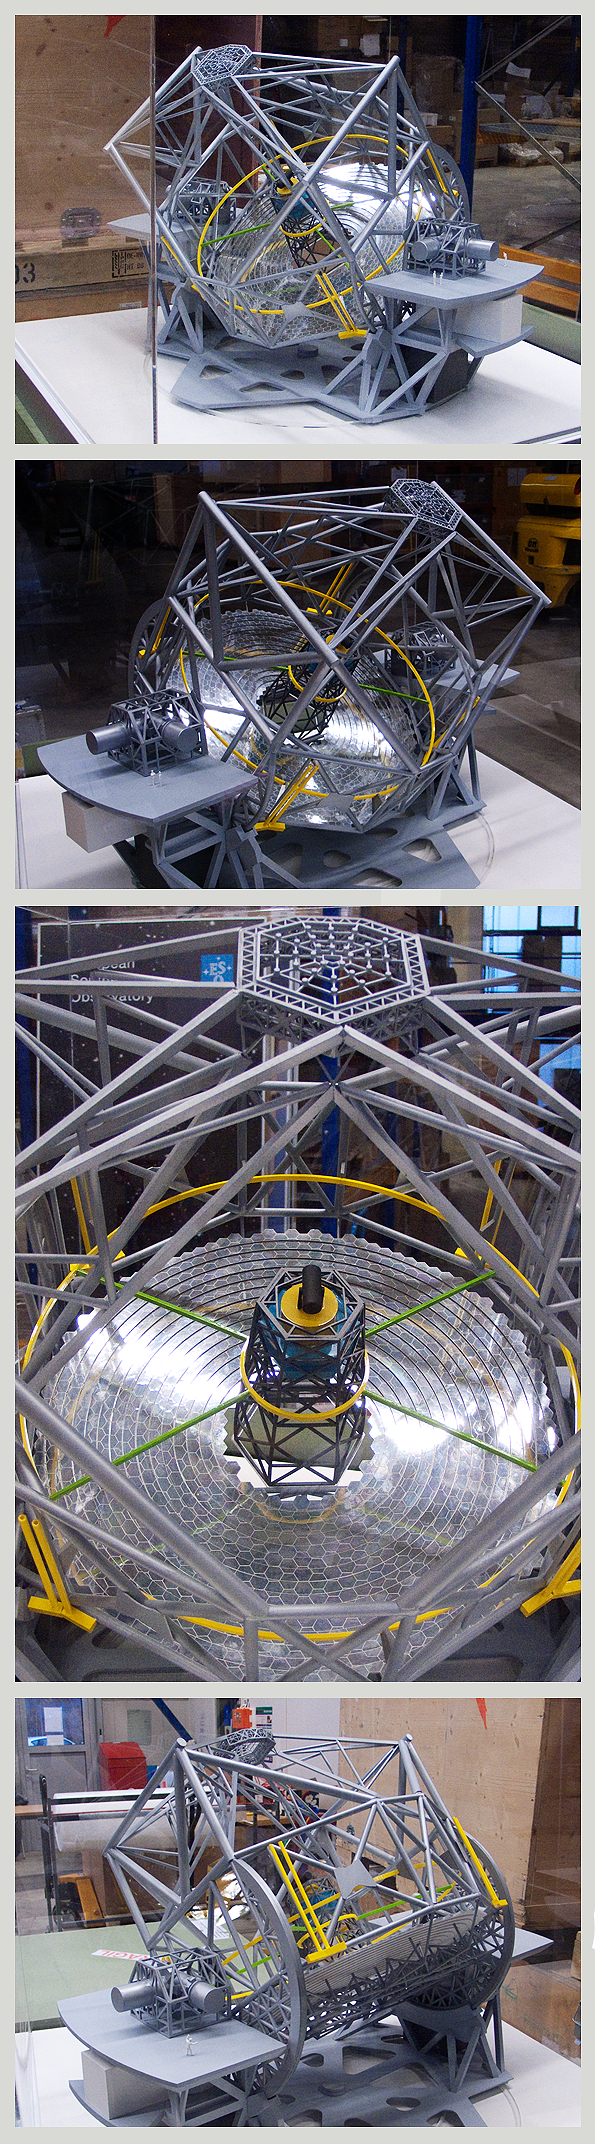

ELT-TEL-L

ELT telescope only (no enclosure), scale 1:100

The design for the ELT shown here is preliminary.

Model dimensions: 95cm x 93cm x 156.5cm, ~30kg

Shipping dimensions: 125 x 115 x 104cm, 178kg

Credit: ESO